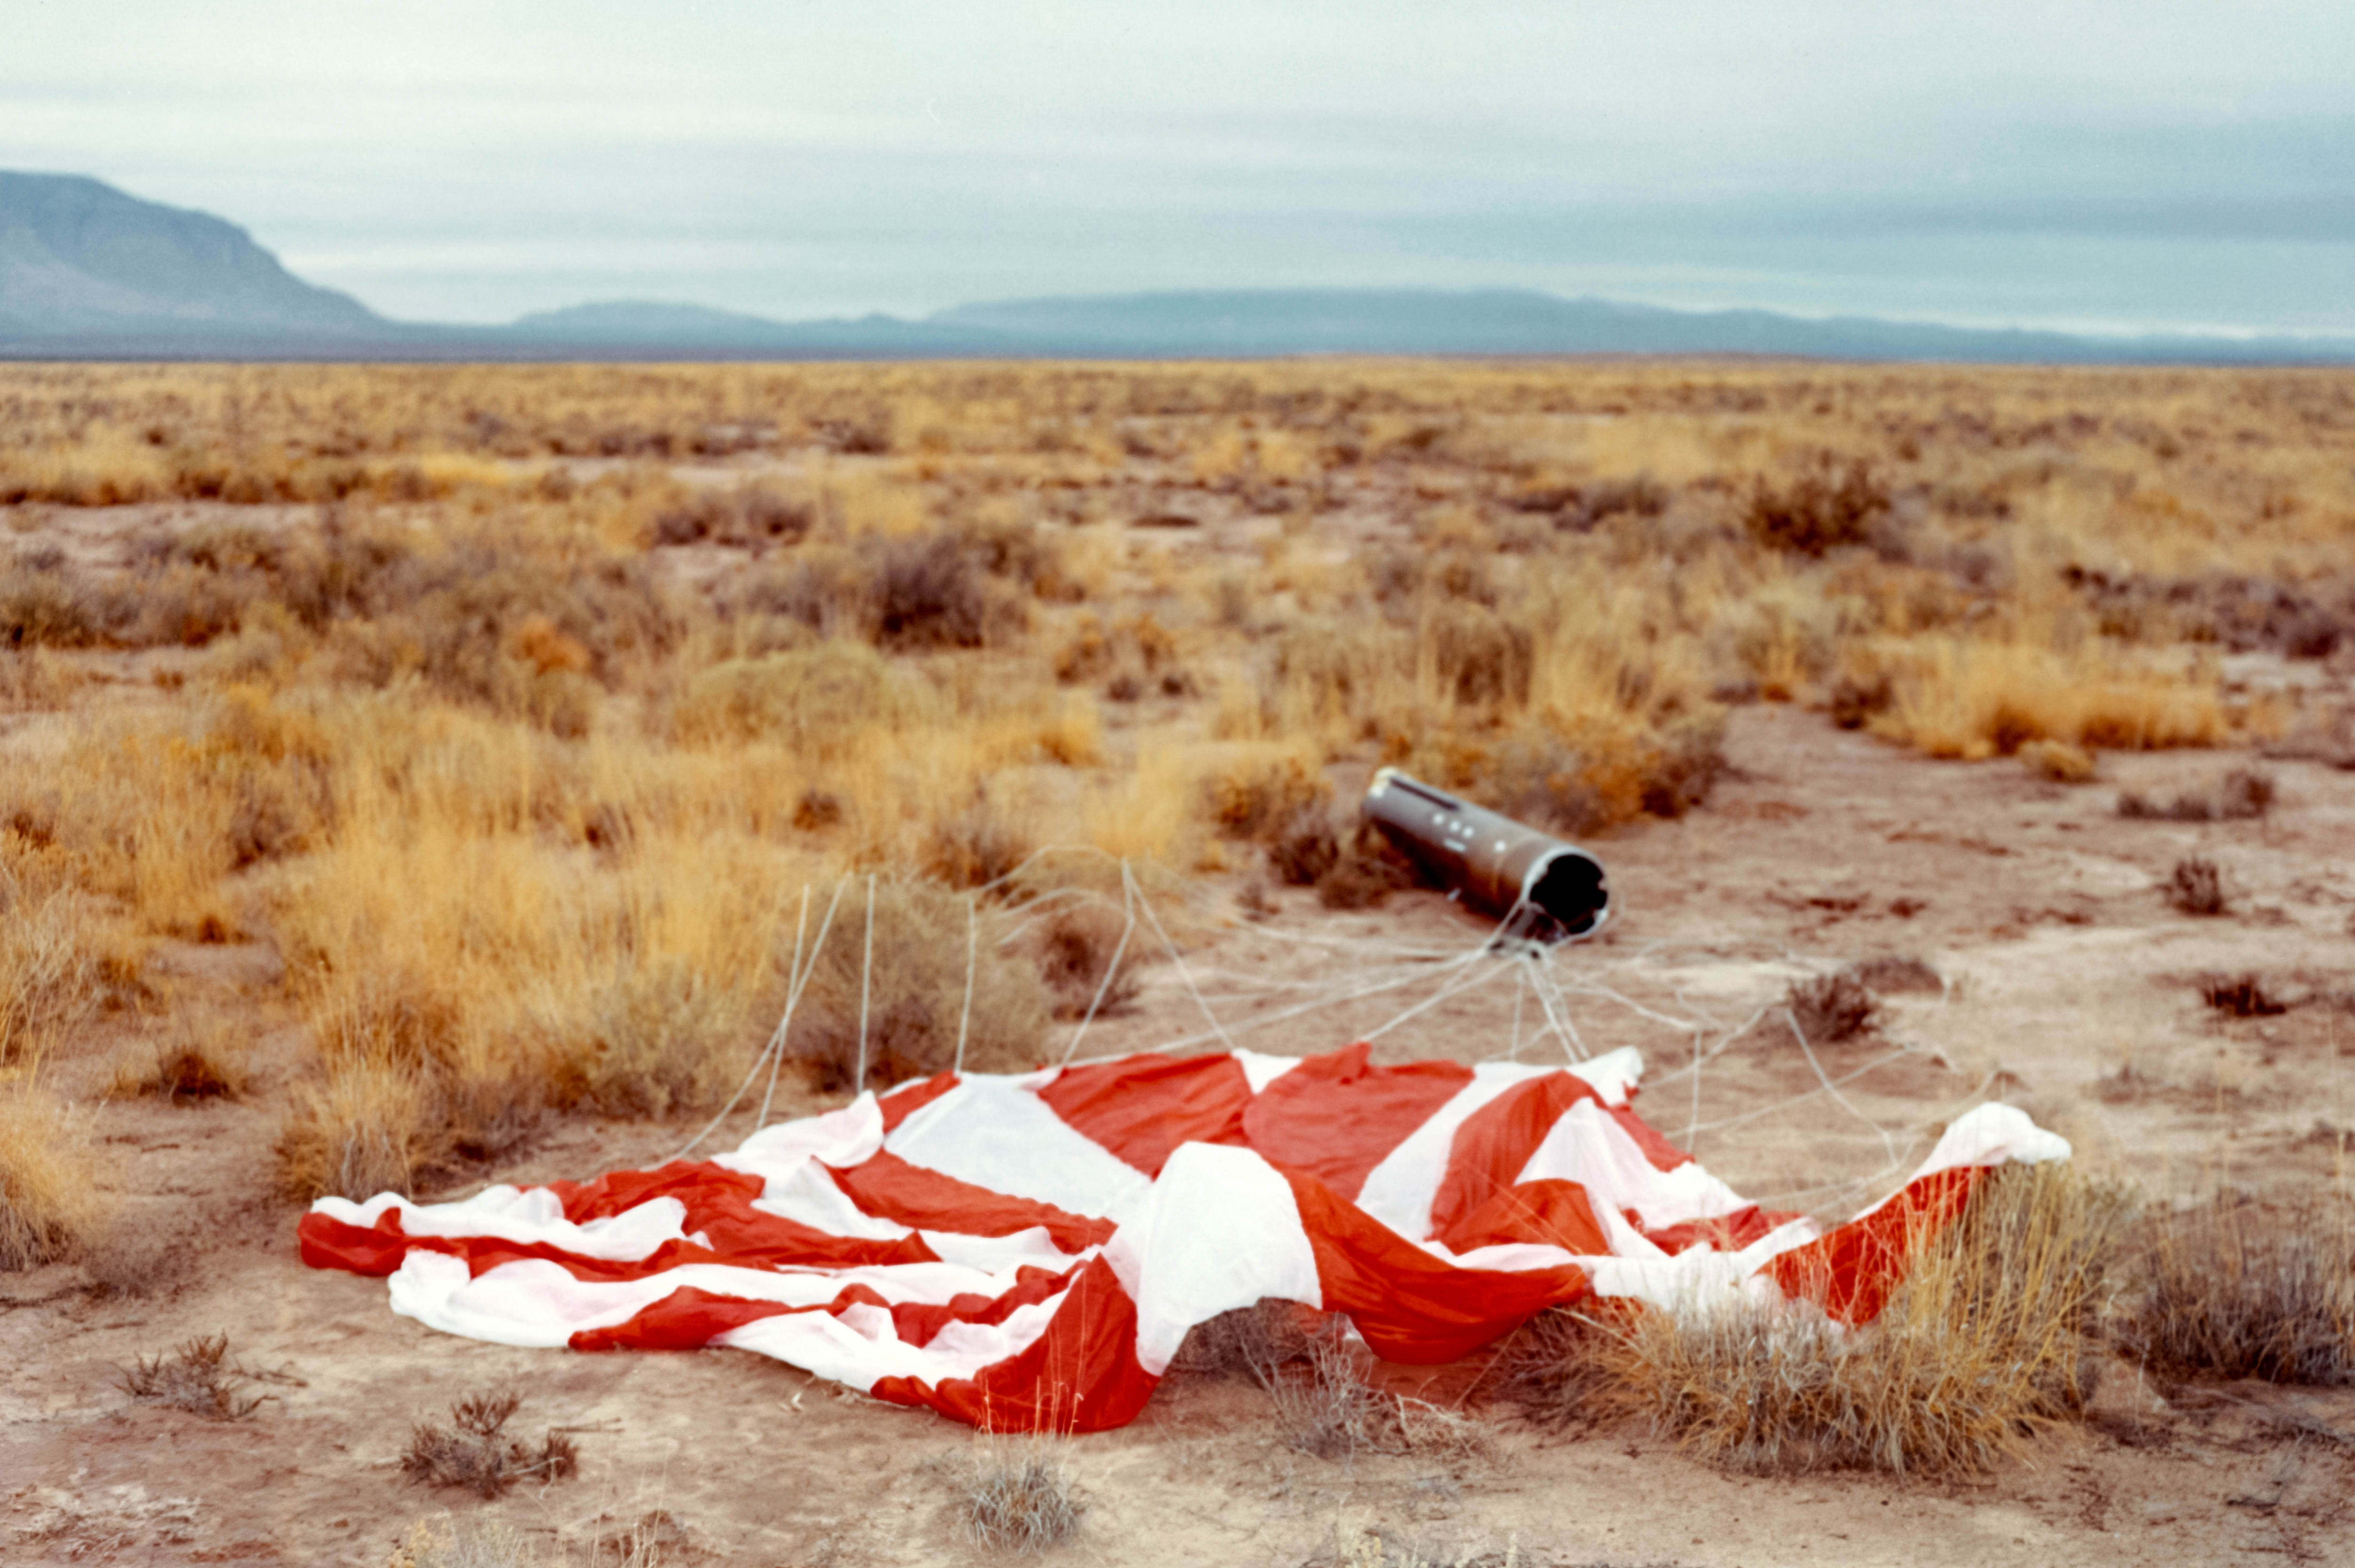

Instruments from a Kitt Peak Rocket return to the Earth

A payload tube with astronomical instruments and a parachute lie in the desert after being flown into space by a sounding rocket. Instruments would be separated from the rocket body and parachuted back to the missile range for retrieval.

The original photograph is stored in NSF NOIRLab’s historical archives.

Credit: KPNO/NOIRLab/NSF/AURA